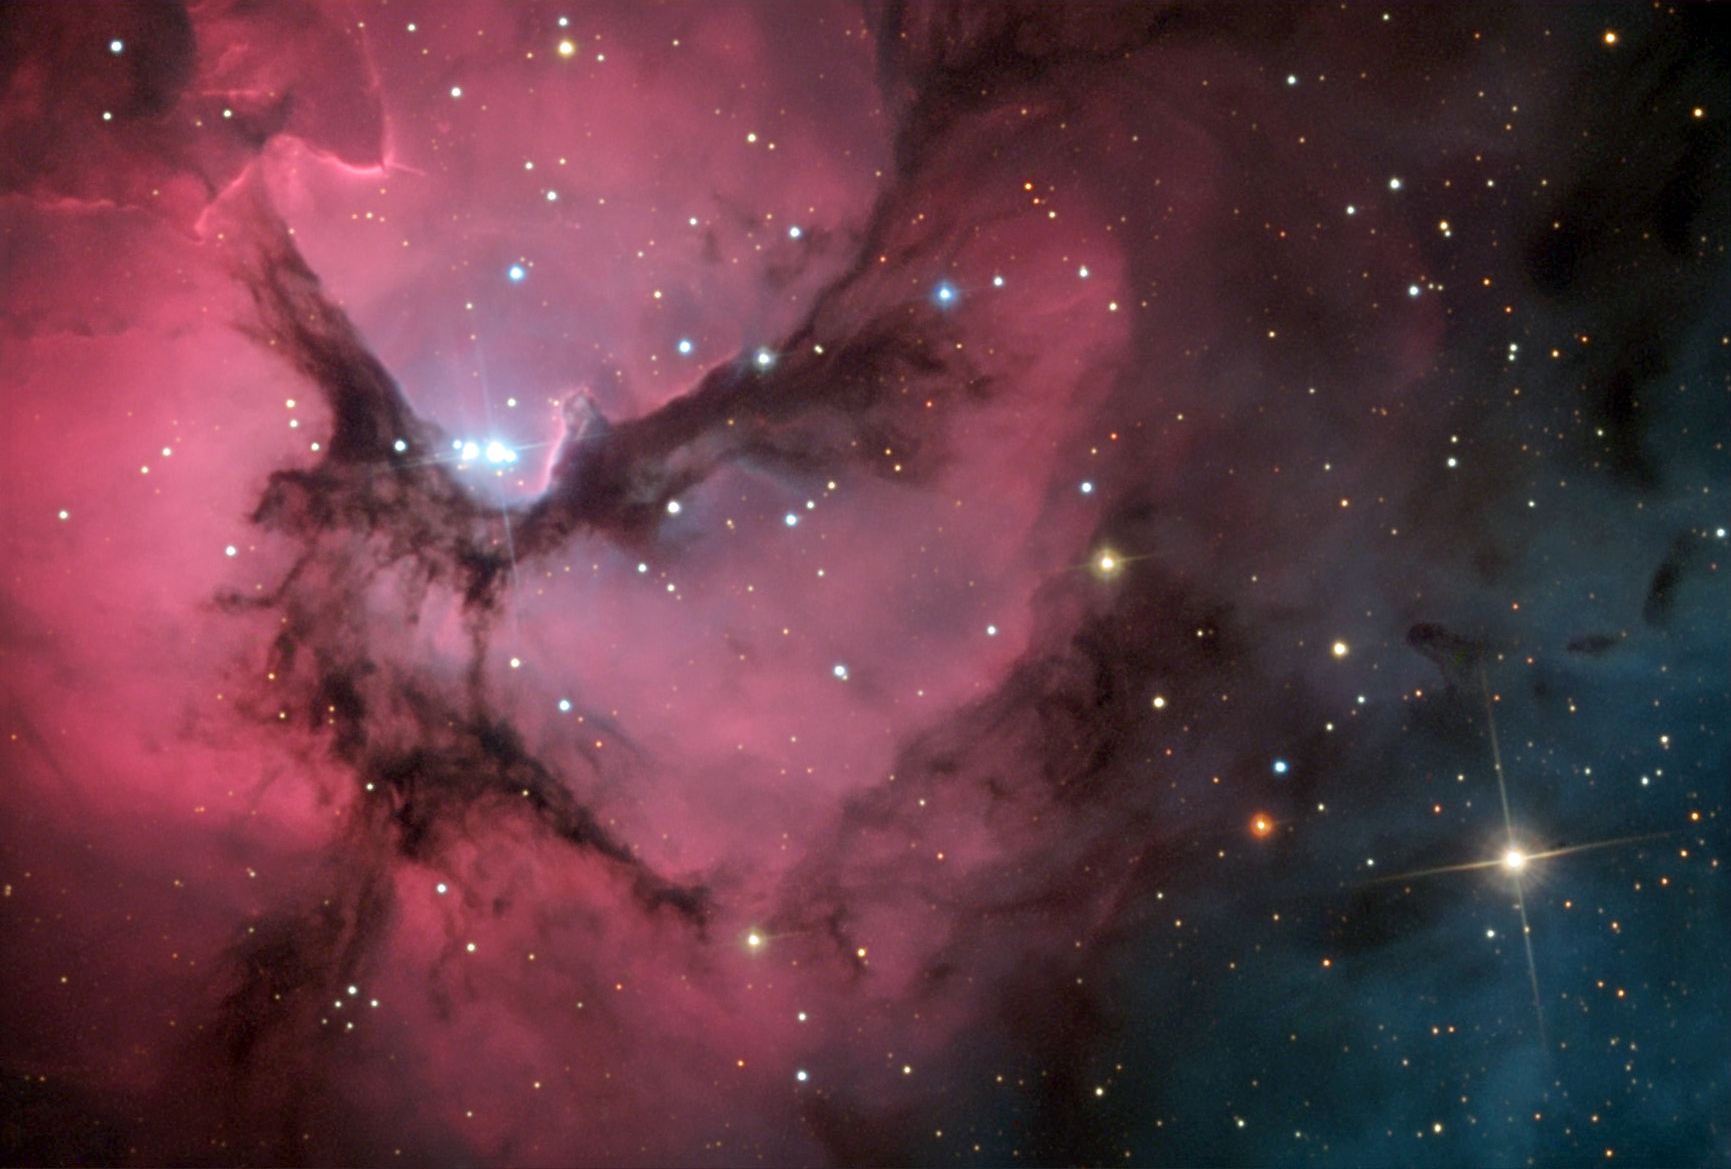

M20: The Trifid Nebula

The Trifid Nebula or M20 is one of the most observed summer nebulae. It gets its distinct look from dust lanes that seem to divide the nebula into three parts. Located in the constellation Sagittarius, its distance is estimated at approximately 5,000 light years.

This image was taken as part of Advanced Observing Program (AOP) program at Kitt Peak Visitor Center during 2014.

Credit: KPNO/NOIRLab/NSF/AURA/Jim and Janet Castano/Adam Block